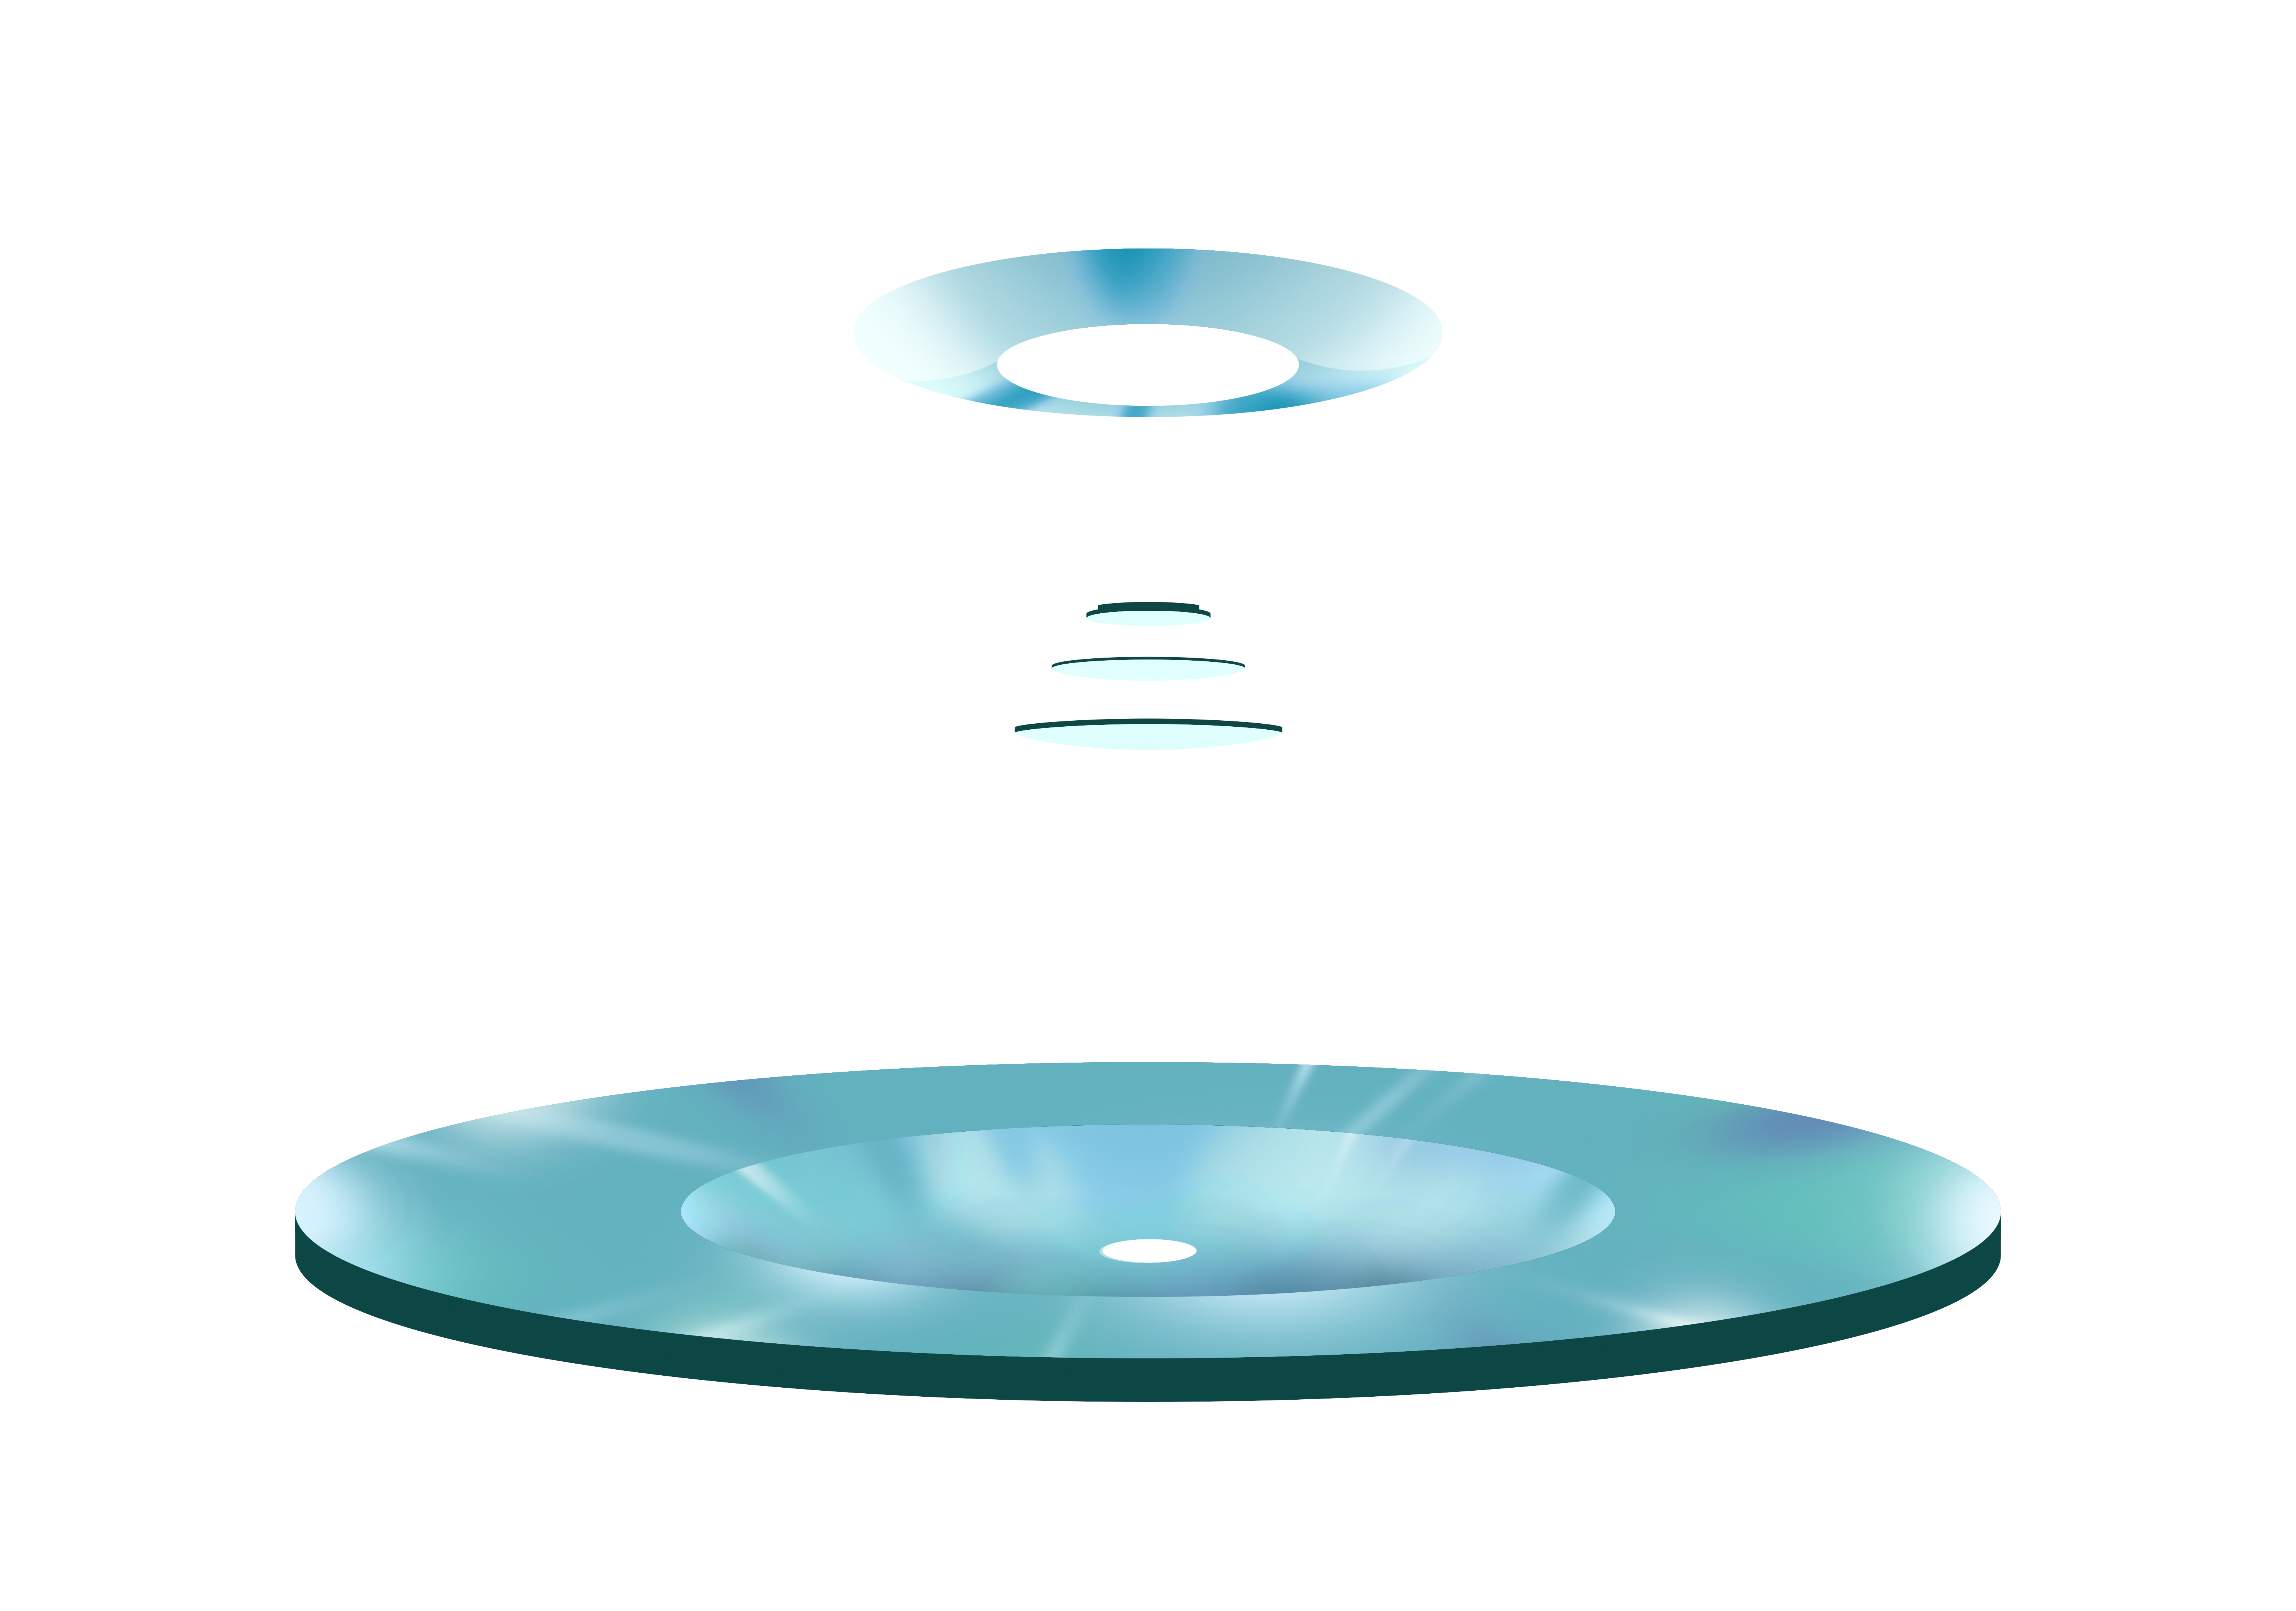

Rubin Mirror Hero Image

Credit: RubinObs/NOIRLab/SLAC/NSF/DOE/AURA